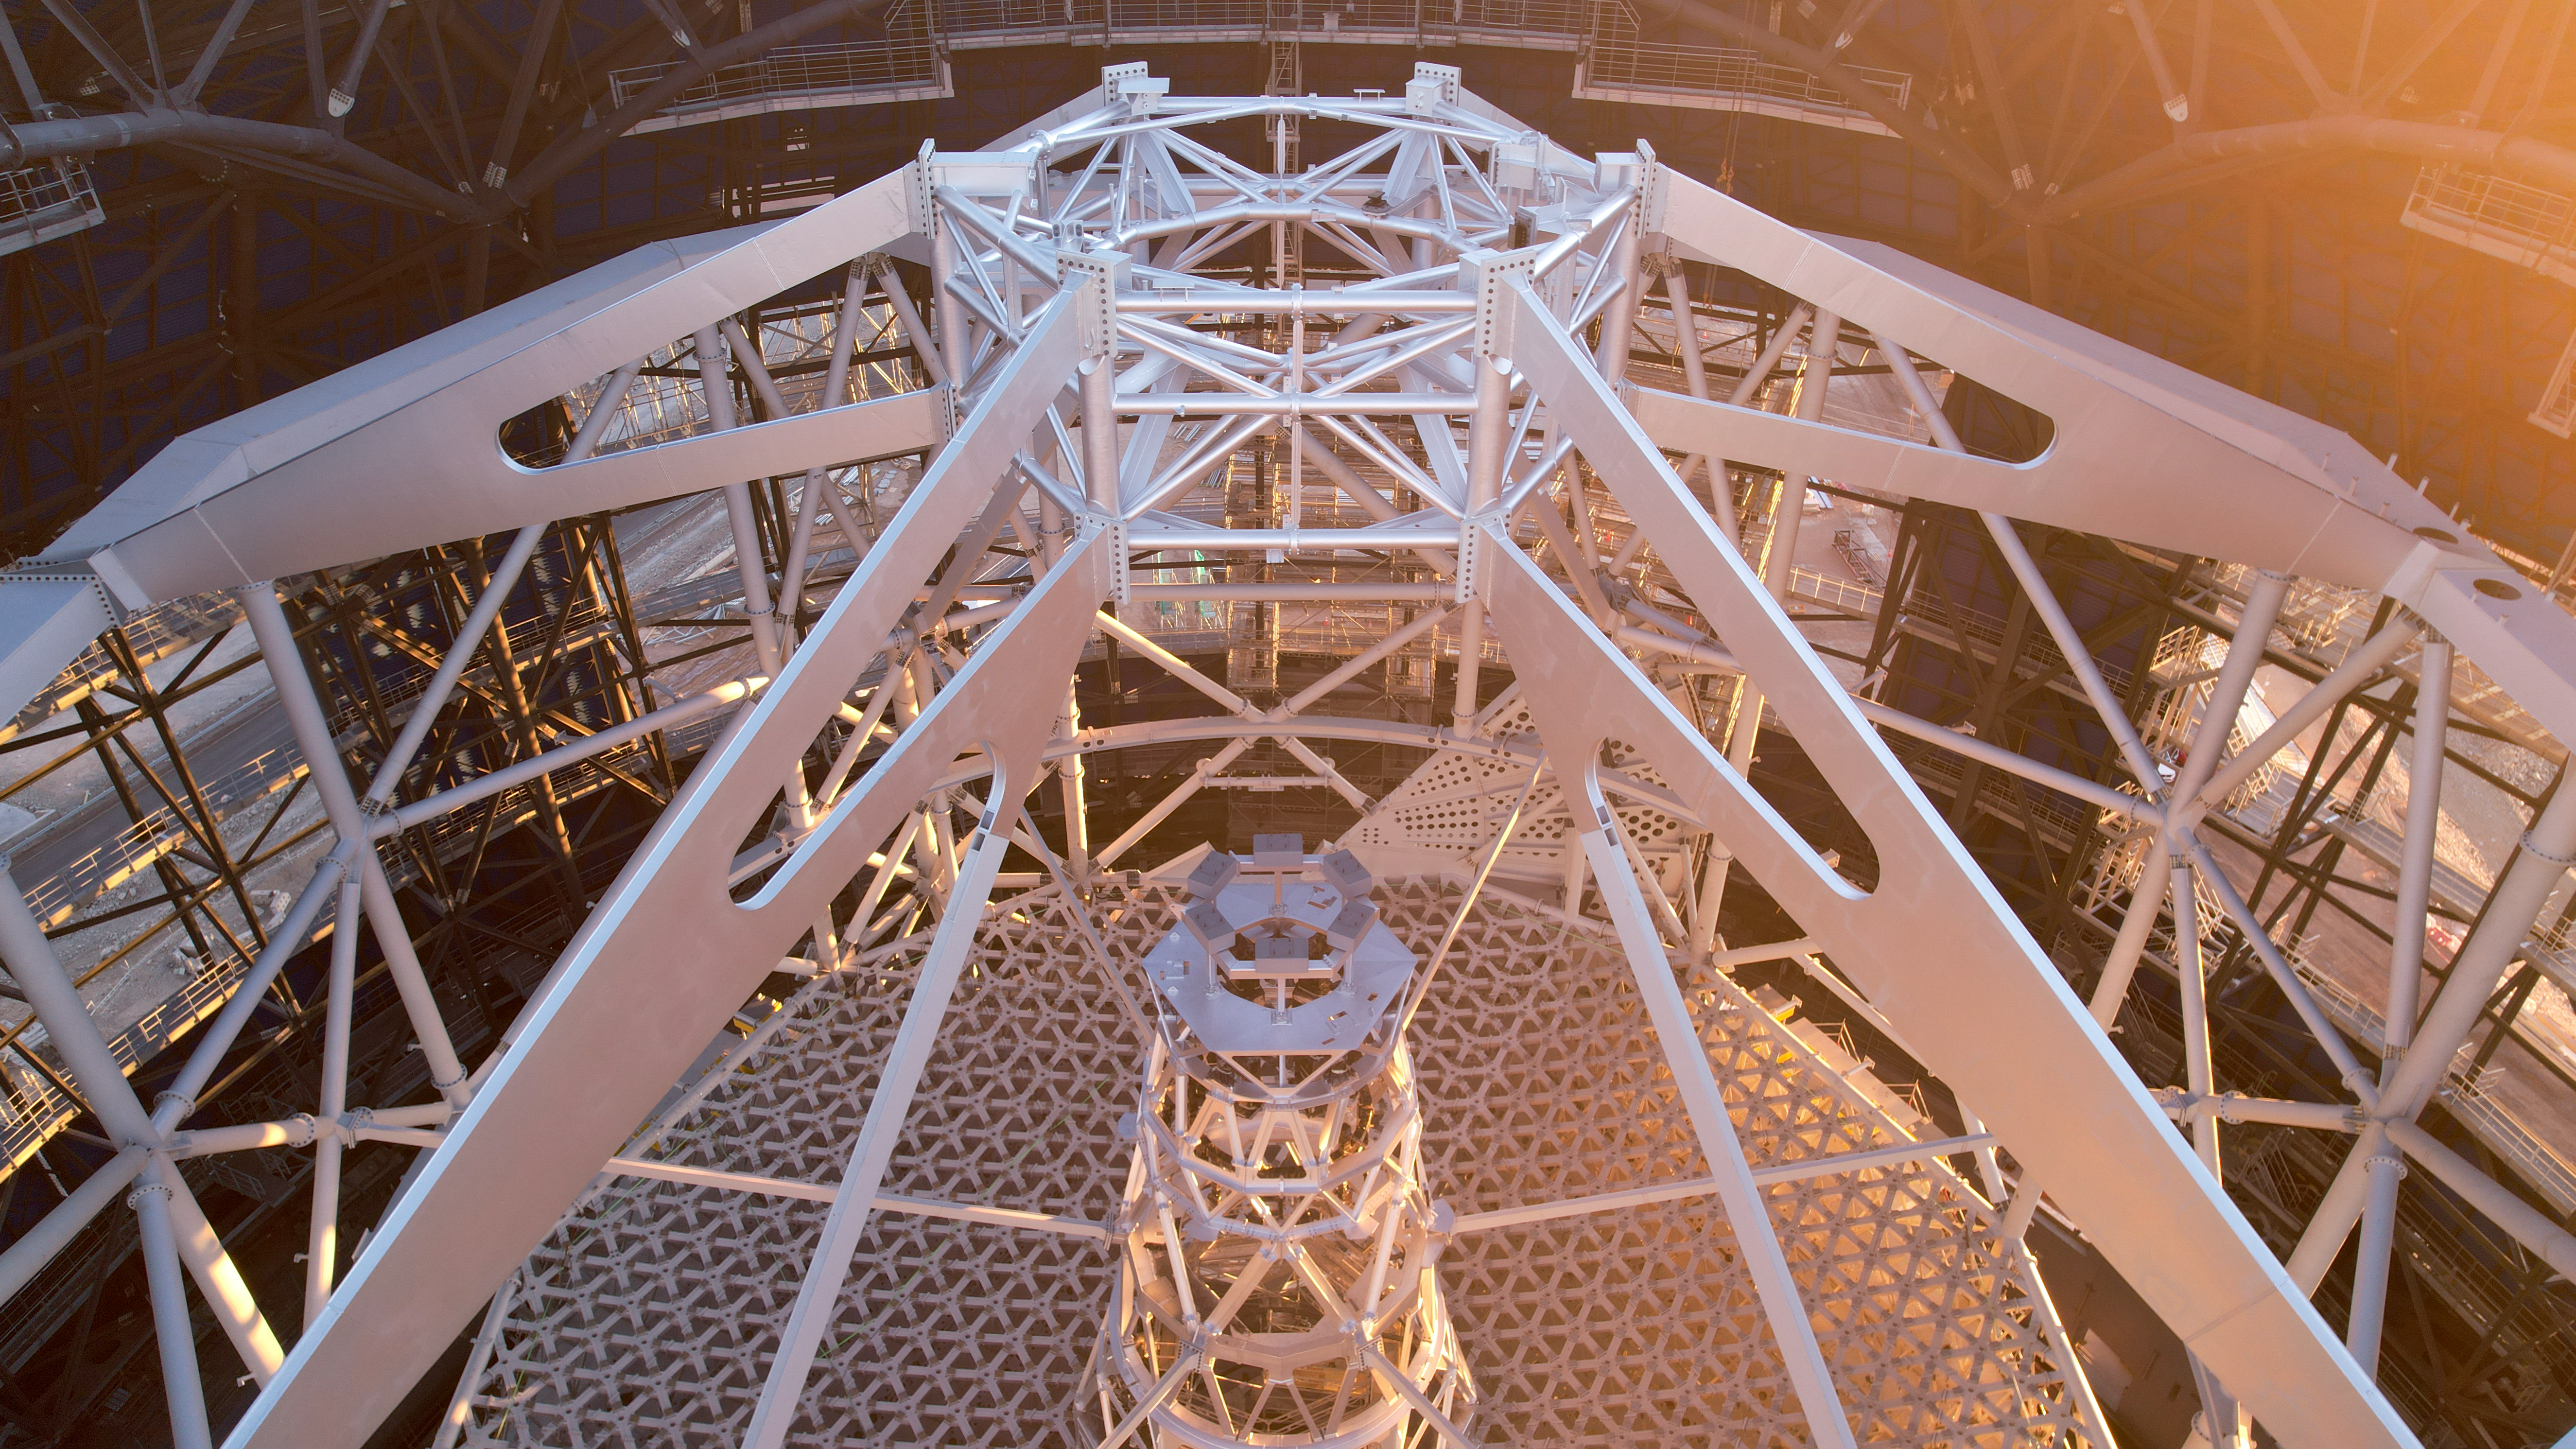

A mirror's skeleton

This image shows the inner frame of ESO's Extremely Large Telescope (ELT), the main structure of the telescope, which will contain all five mirrors of the ELT. Taken in January 2025, the skeleton is completed but still needs to receive all the segments that make up the main 39-m mirror, set on its honey-comb-shaped base and the other, smaller mirrors, which will be set inside the central tower. Once completed, the ELT will be a revolutionary optical-to-infrared telescope.

Credit: ESO/G. Vecchia